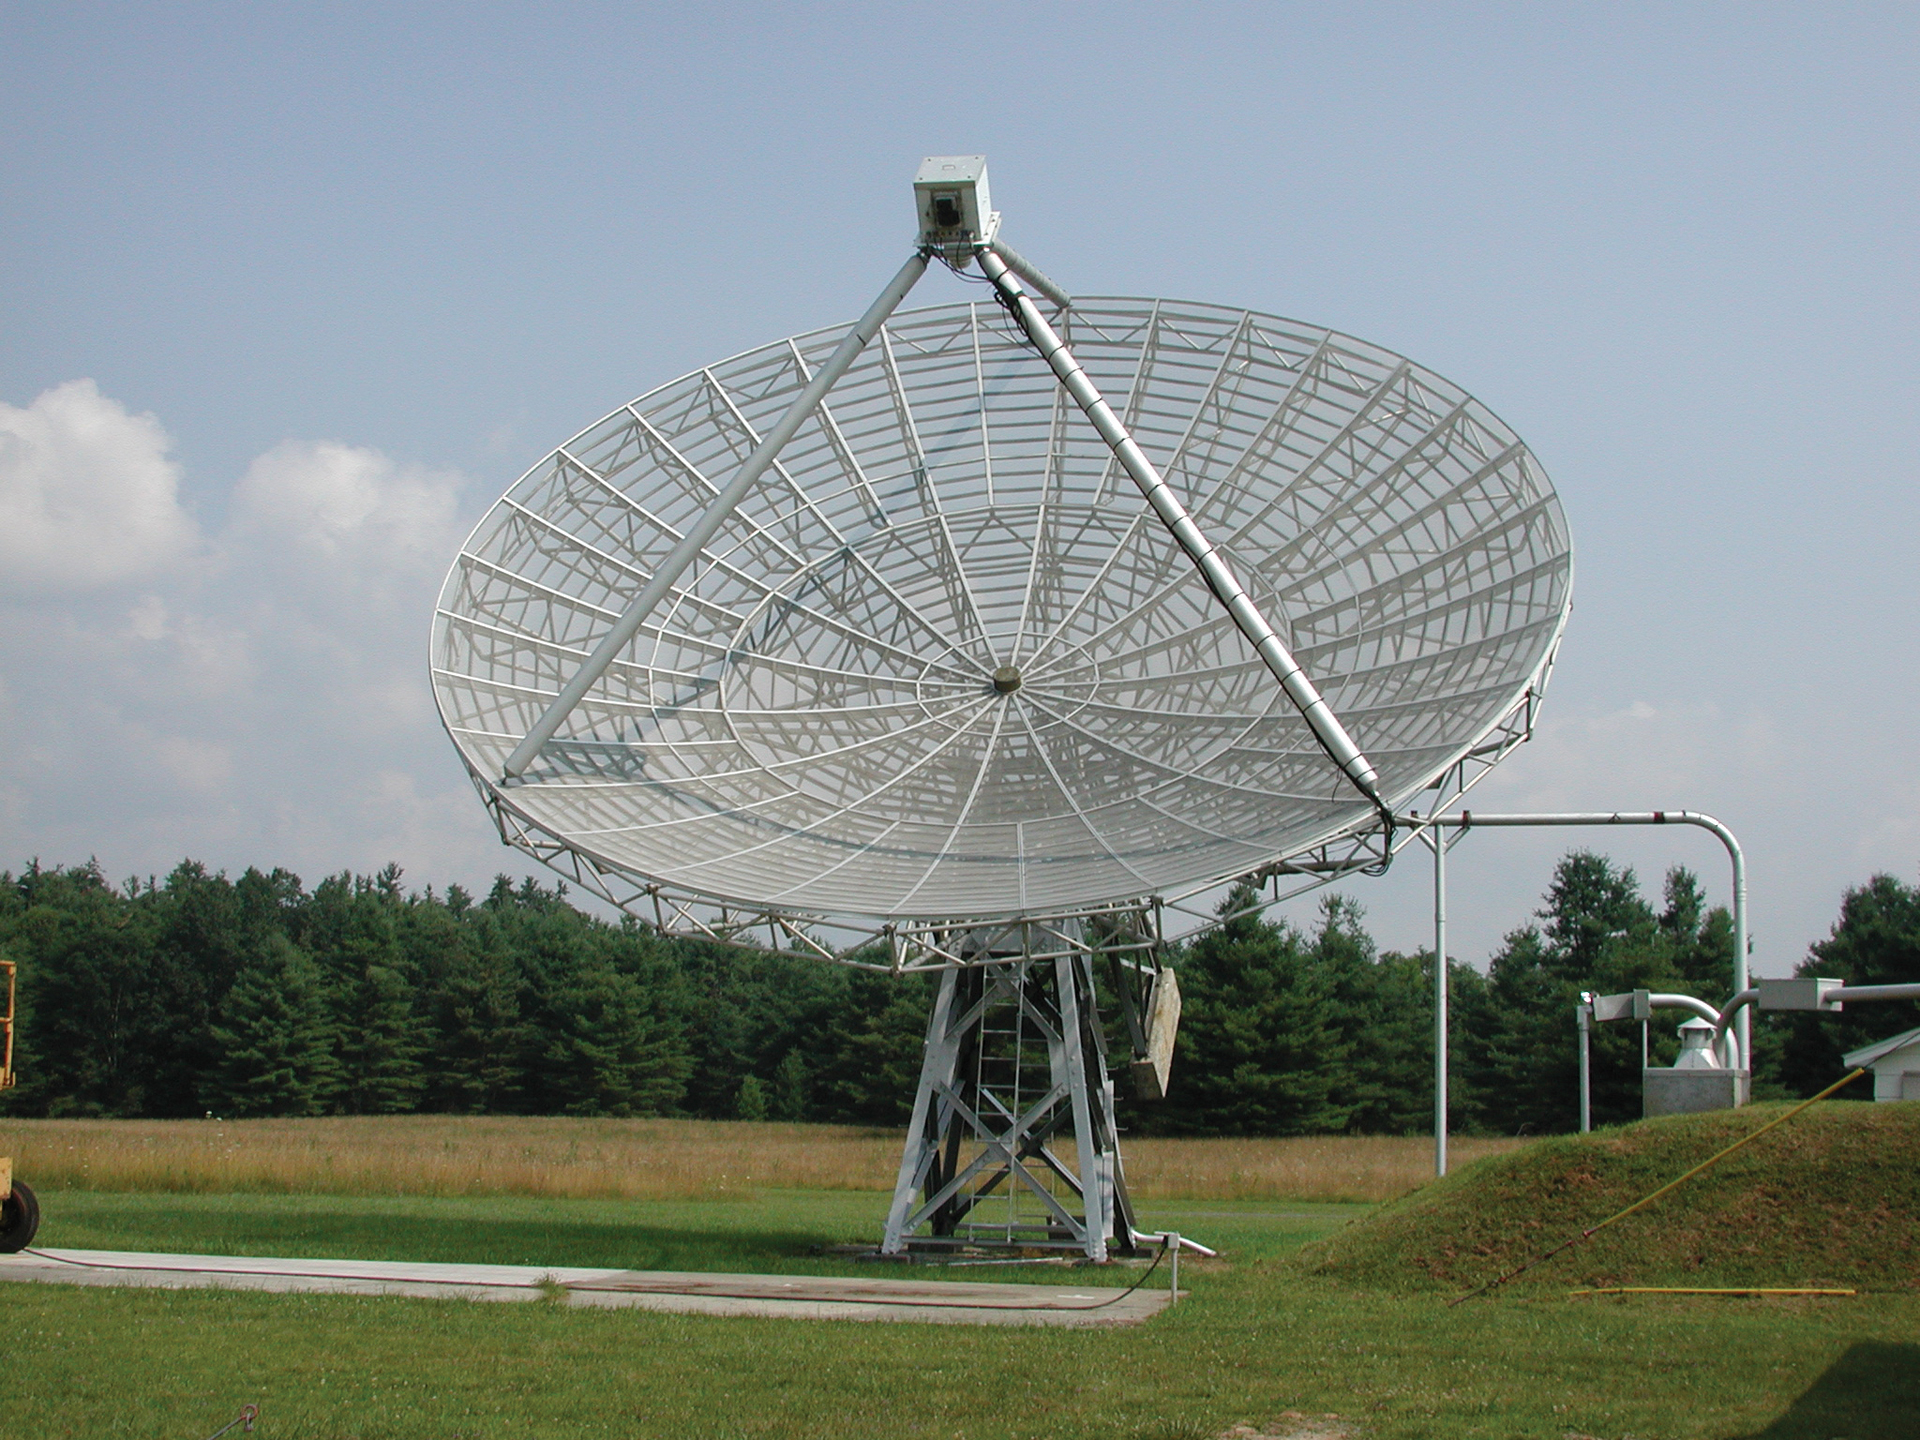

Face of the 40-foot

Credit: NRAO/AUI/NSF